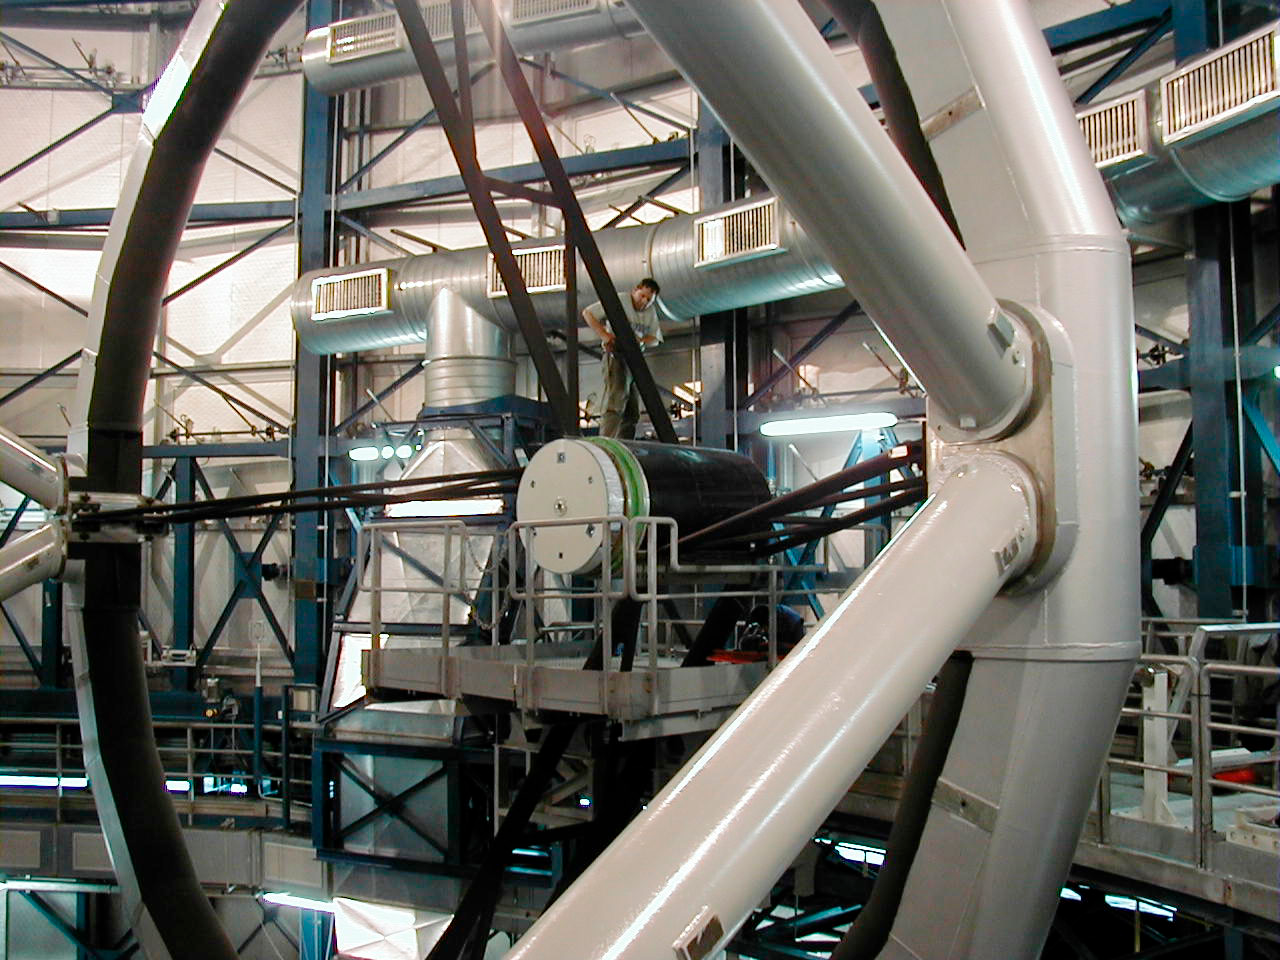

MELIPAL M2 Unit

In the evening of January 20, the mirror was placed in its protective box and transported to the telescope enclosure. The mechanical structure of MELIPAL was tilted towards the horizon for easy access to the M2-Unit, the electro-mechanical support system for the secondary mirror at the top end.

Credit: ESO